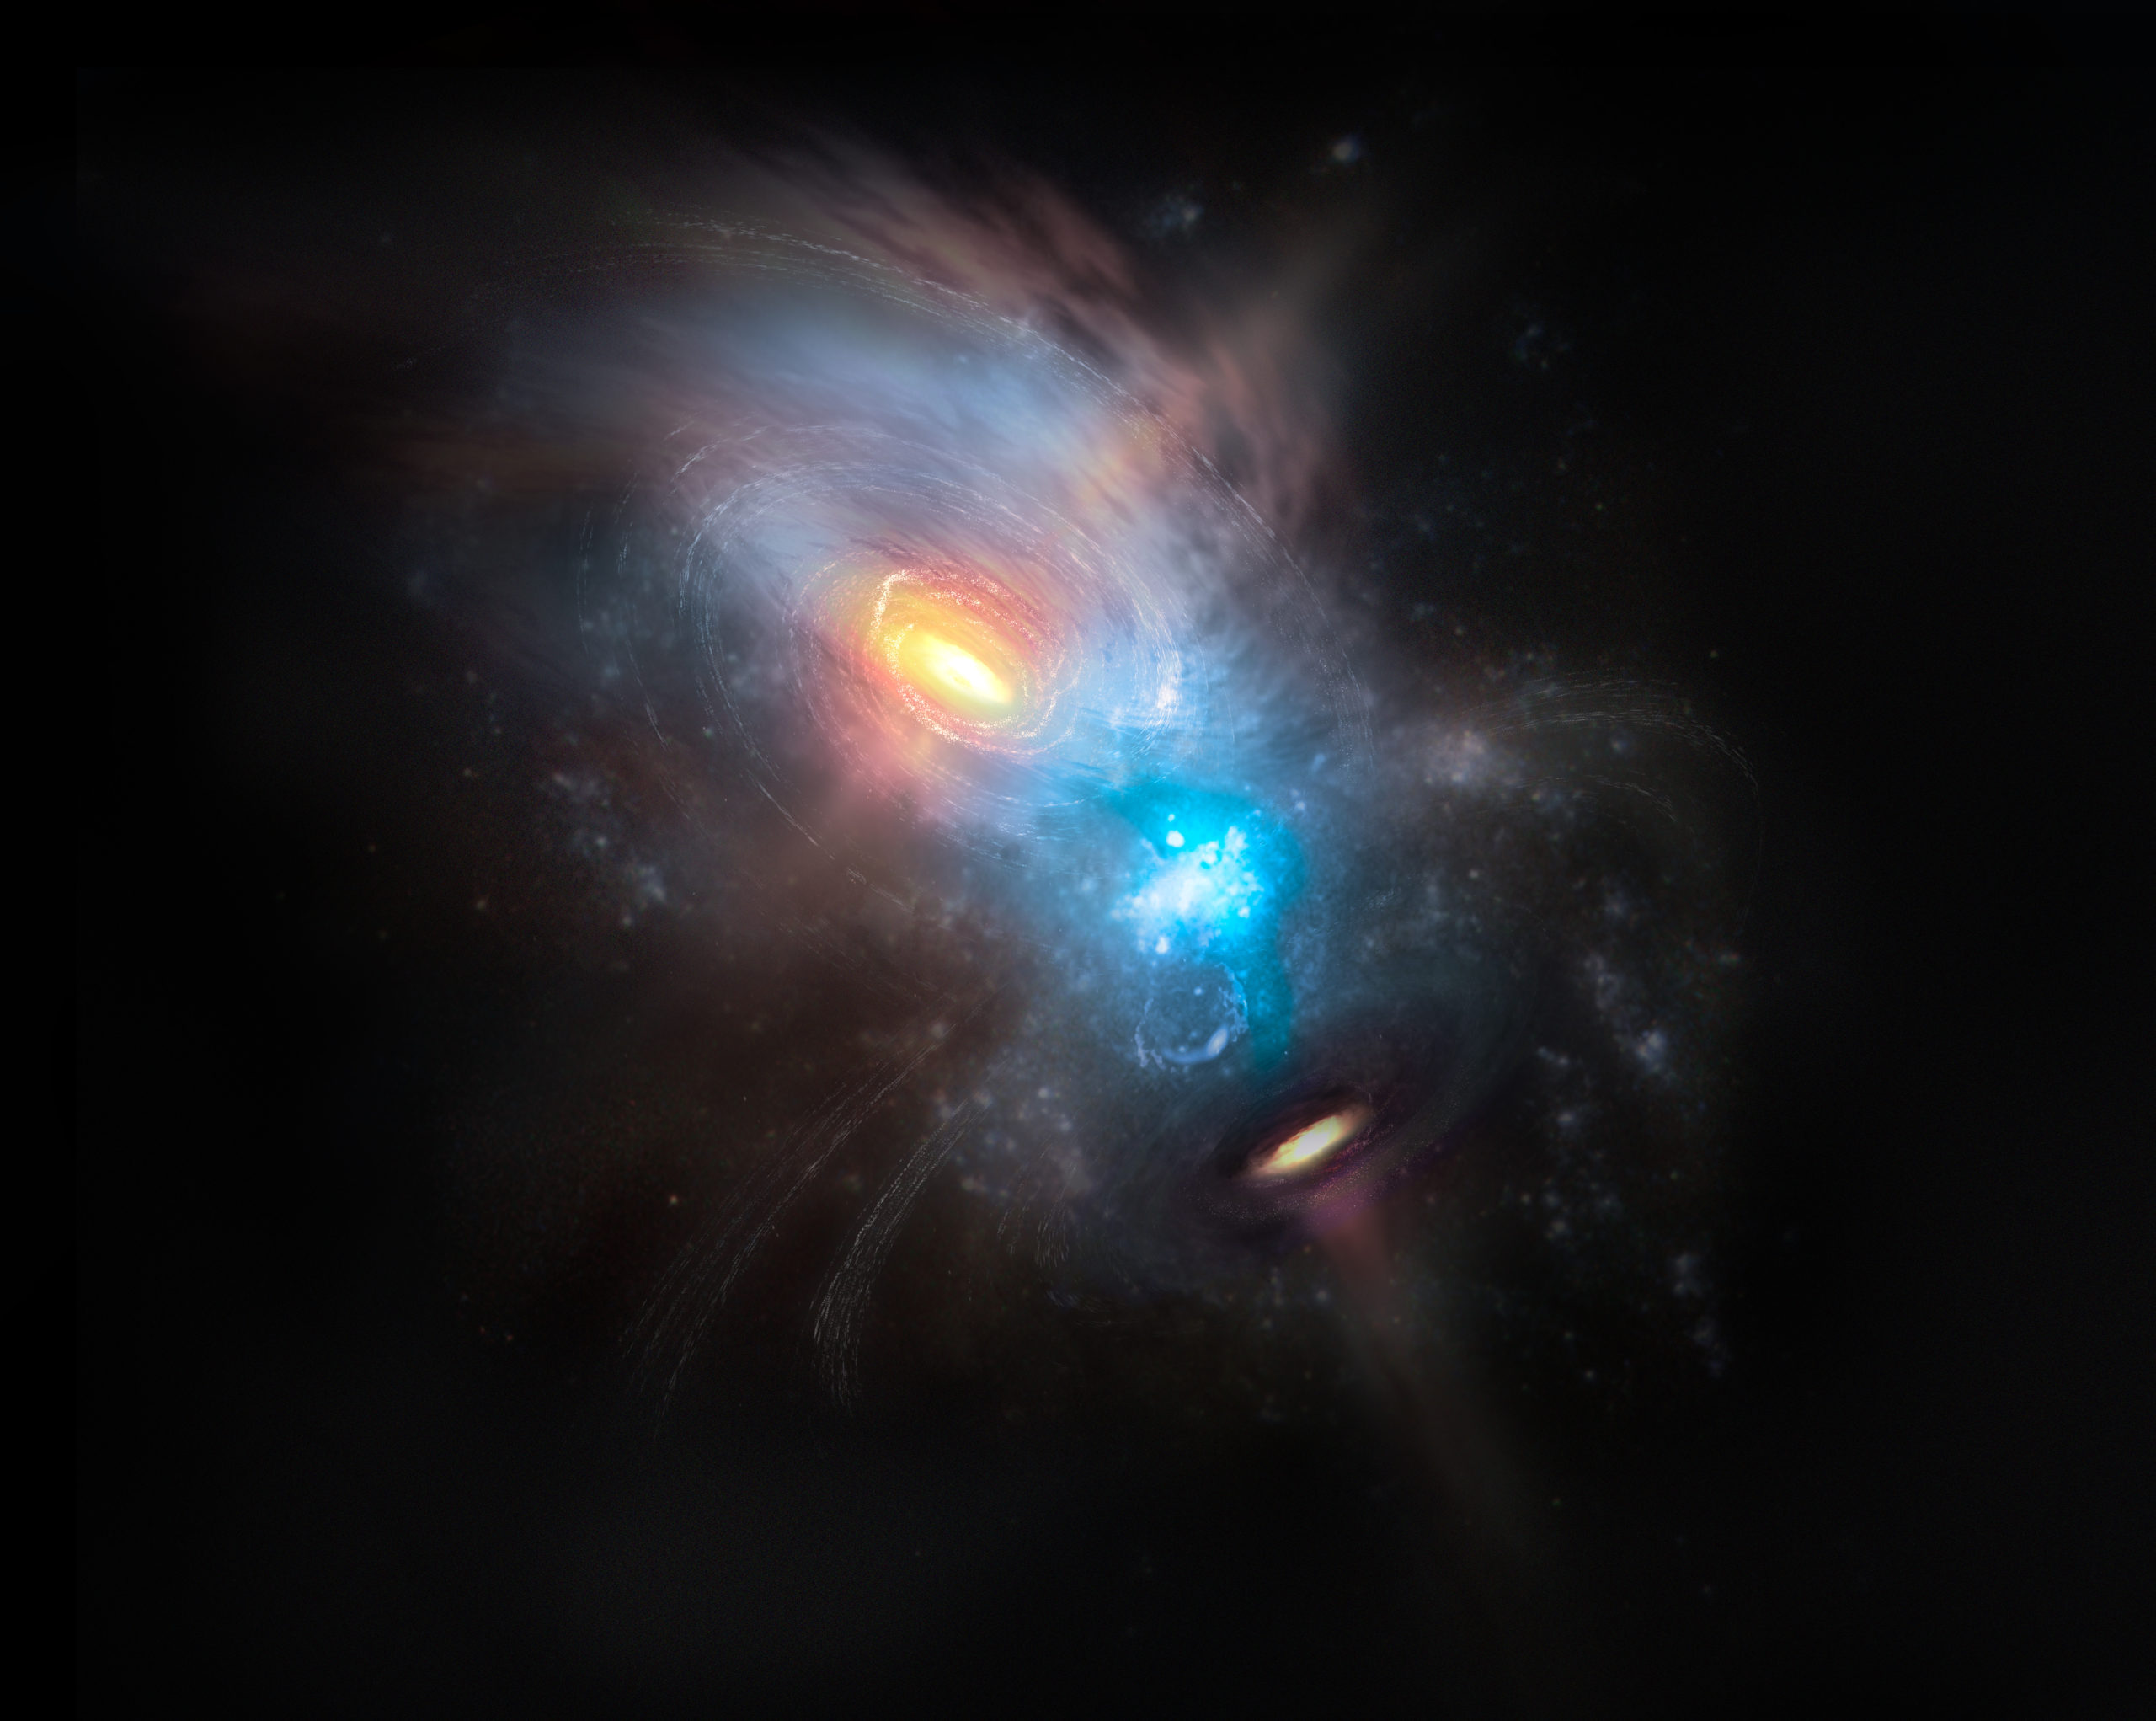

Artist impression of the merging galaxy NGC 6240

Artist impression of the merging galaxy NGC 6240.

Credit: NRAO/AUI/NSF, S. Dagnello